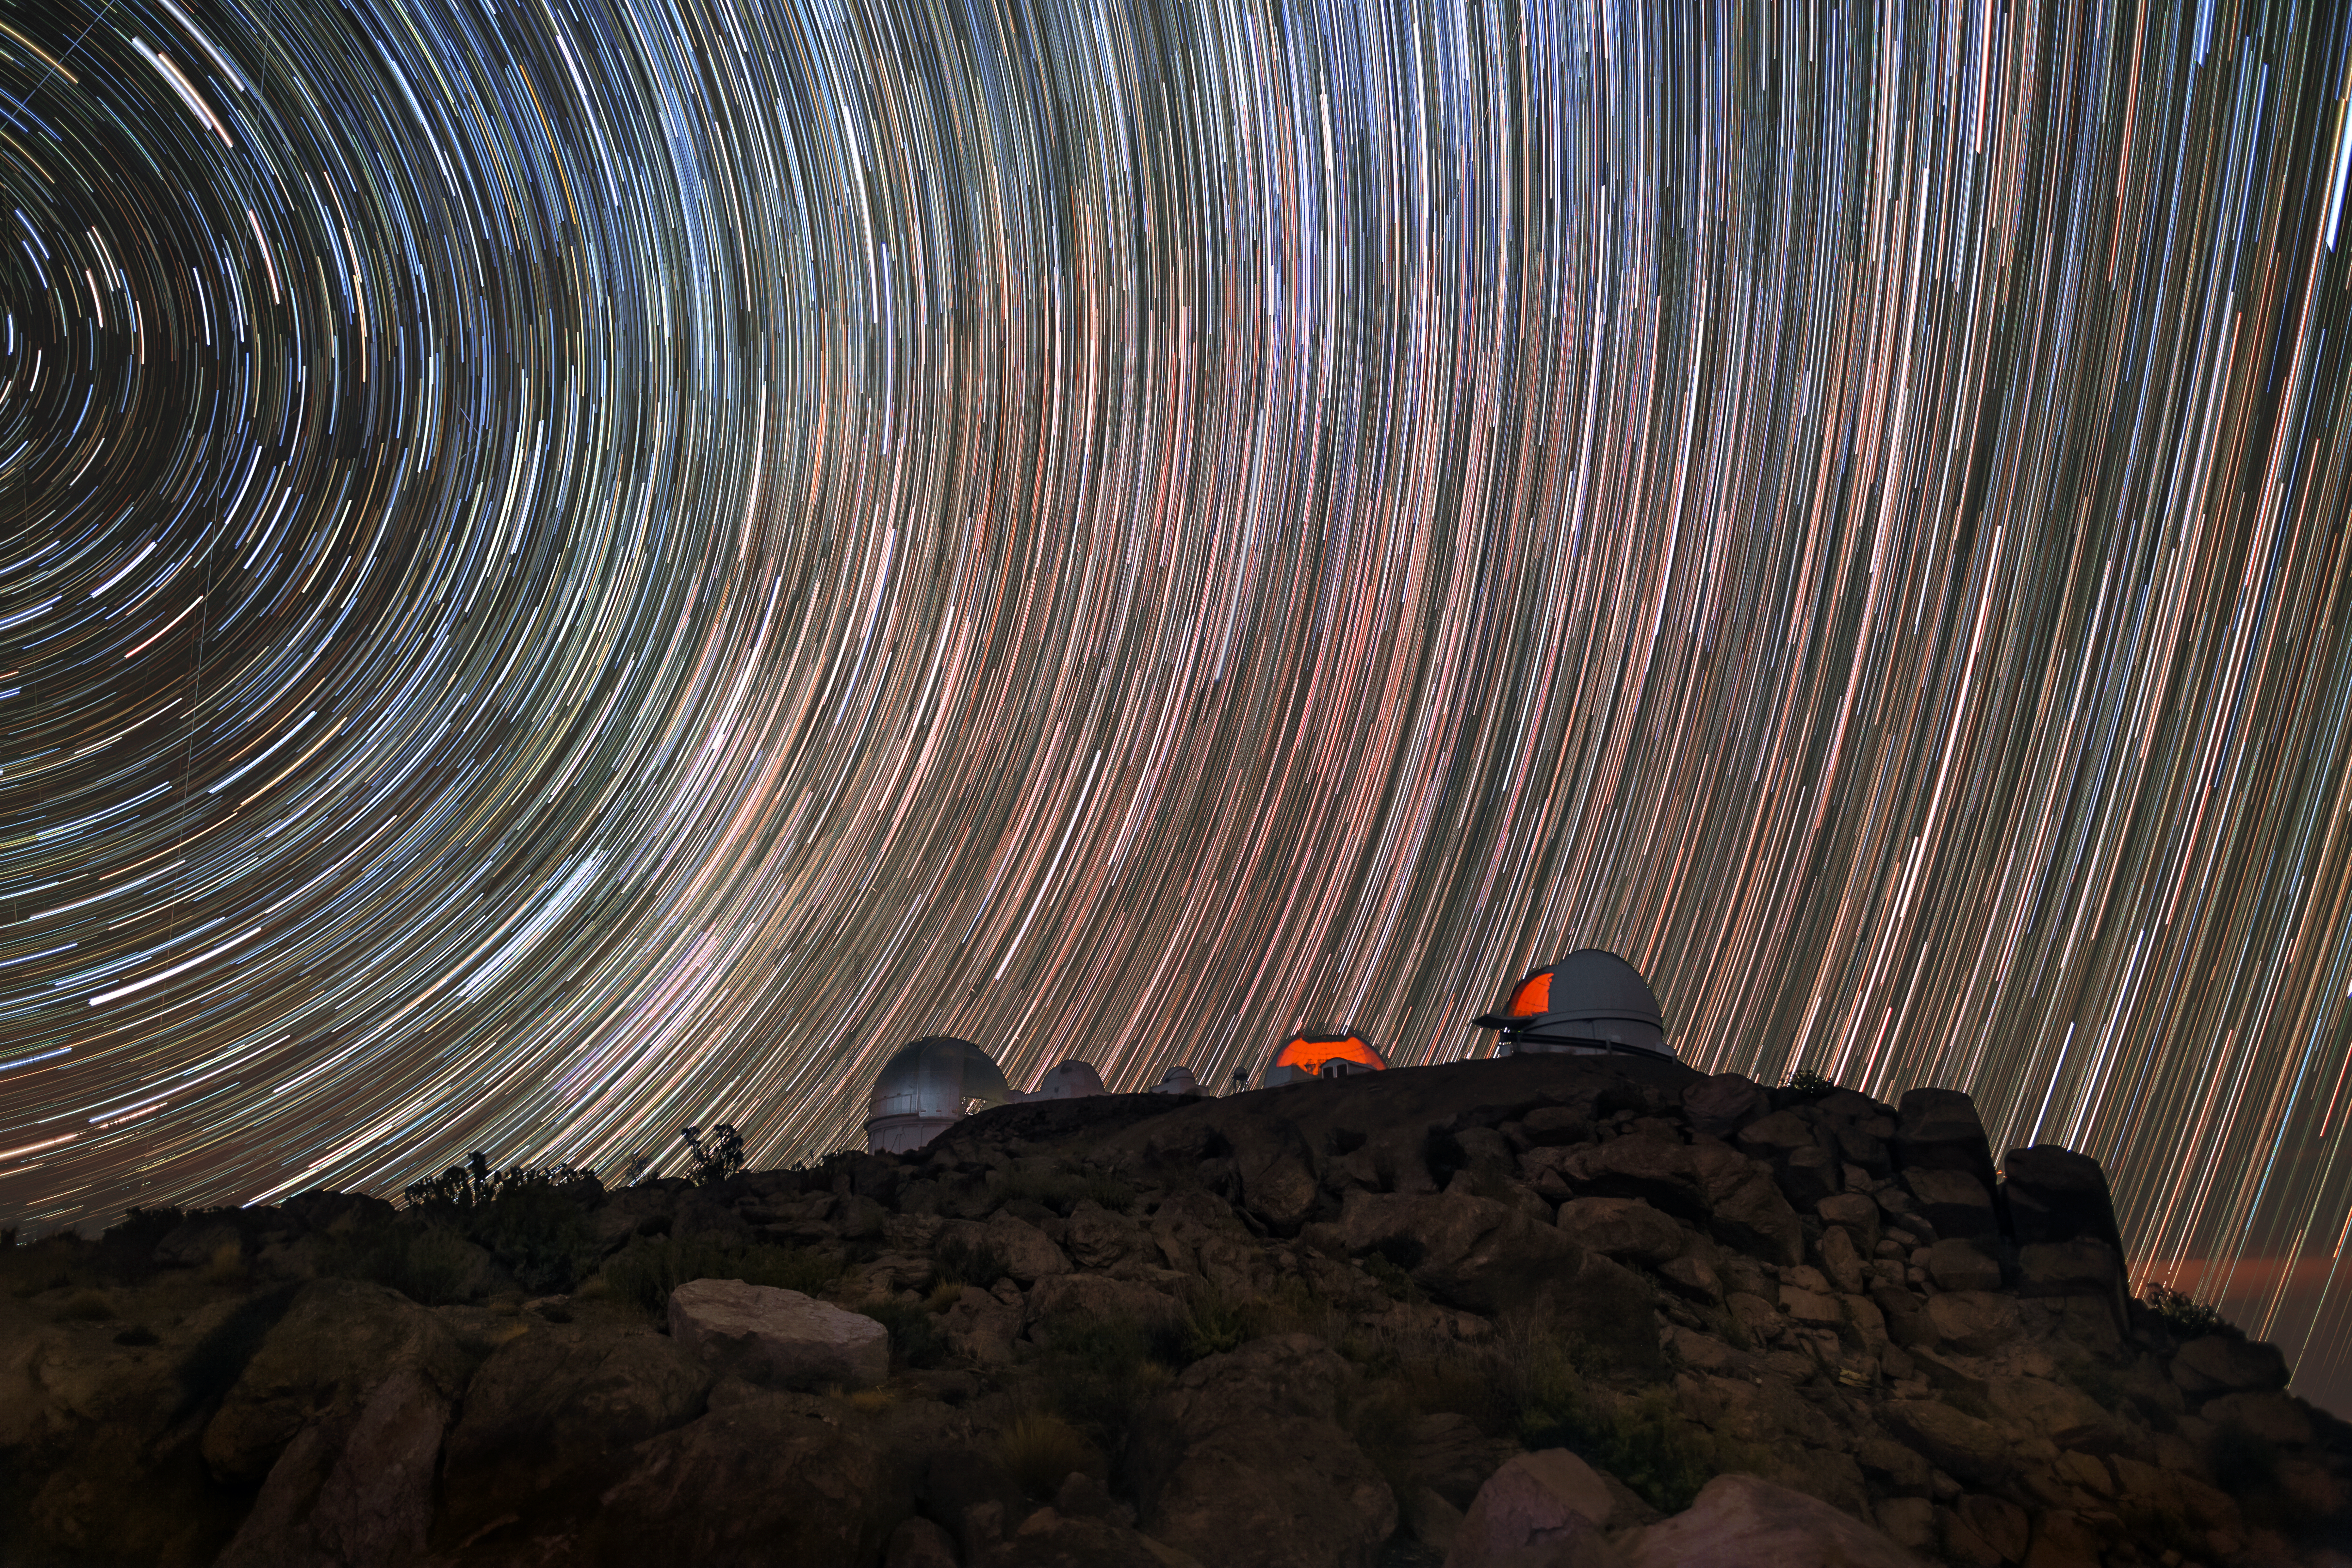

Star Sweeps

The sky over Cerro Tololo Inter-American Observatory (CTIO), a Program of NSF NOIRLab, is here densely packed with a brilliant array of curving lines, looking a little like a well-lit wheel that has been sent spinning. In fact, this light streak effect is indeed due to something spinning — Earth! The photographer has used a very long exposure to capture this image, so not only is CTIO visible in sharp detail, but the rotation of Earth on its own axis can be “seen” in the movement of the stars. The center of the circular effect, where the star streaks seem to be rippling out from a point in the upper left of the image, indicates the Earth’s southern geographic pole, i.e., the southern end of the Earth’s axis of rotation.

Credit: CTIO/NOIRLab/NSF/AURA/B. Tafreshi